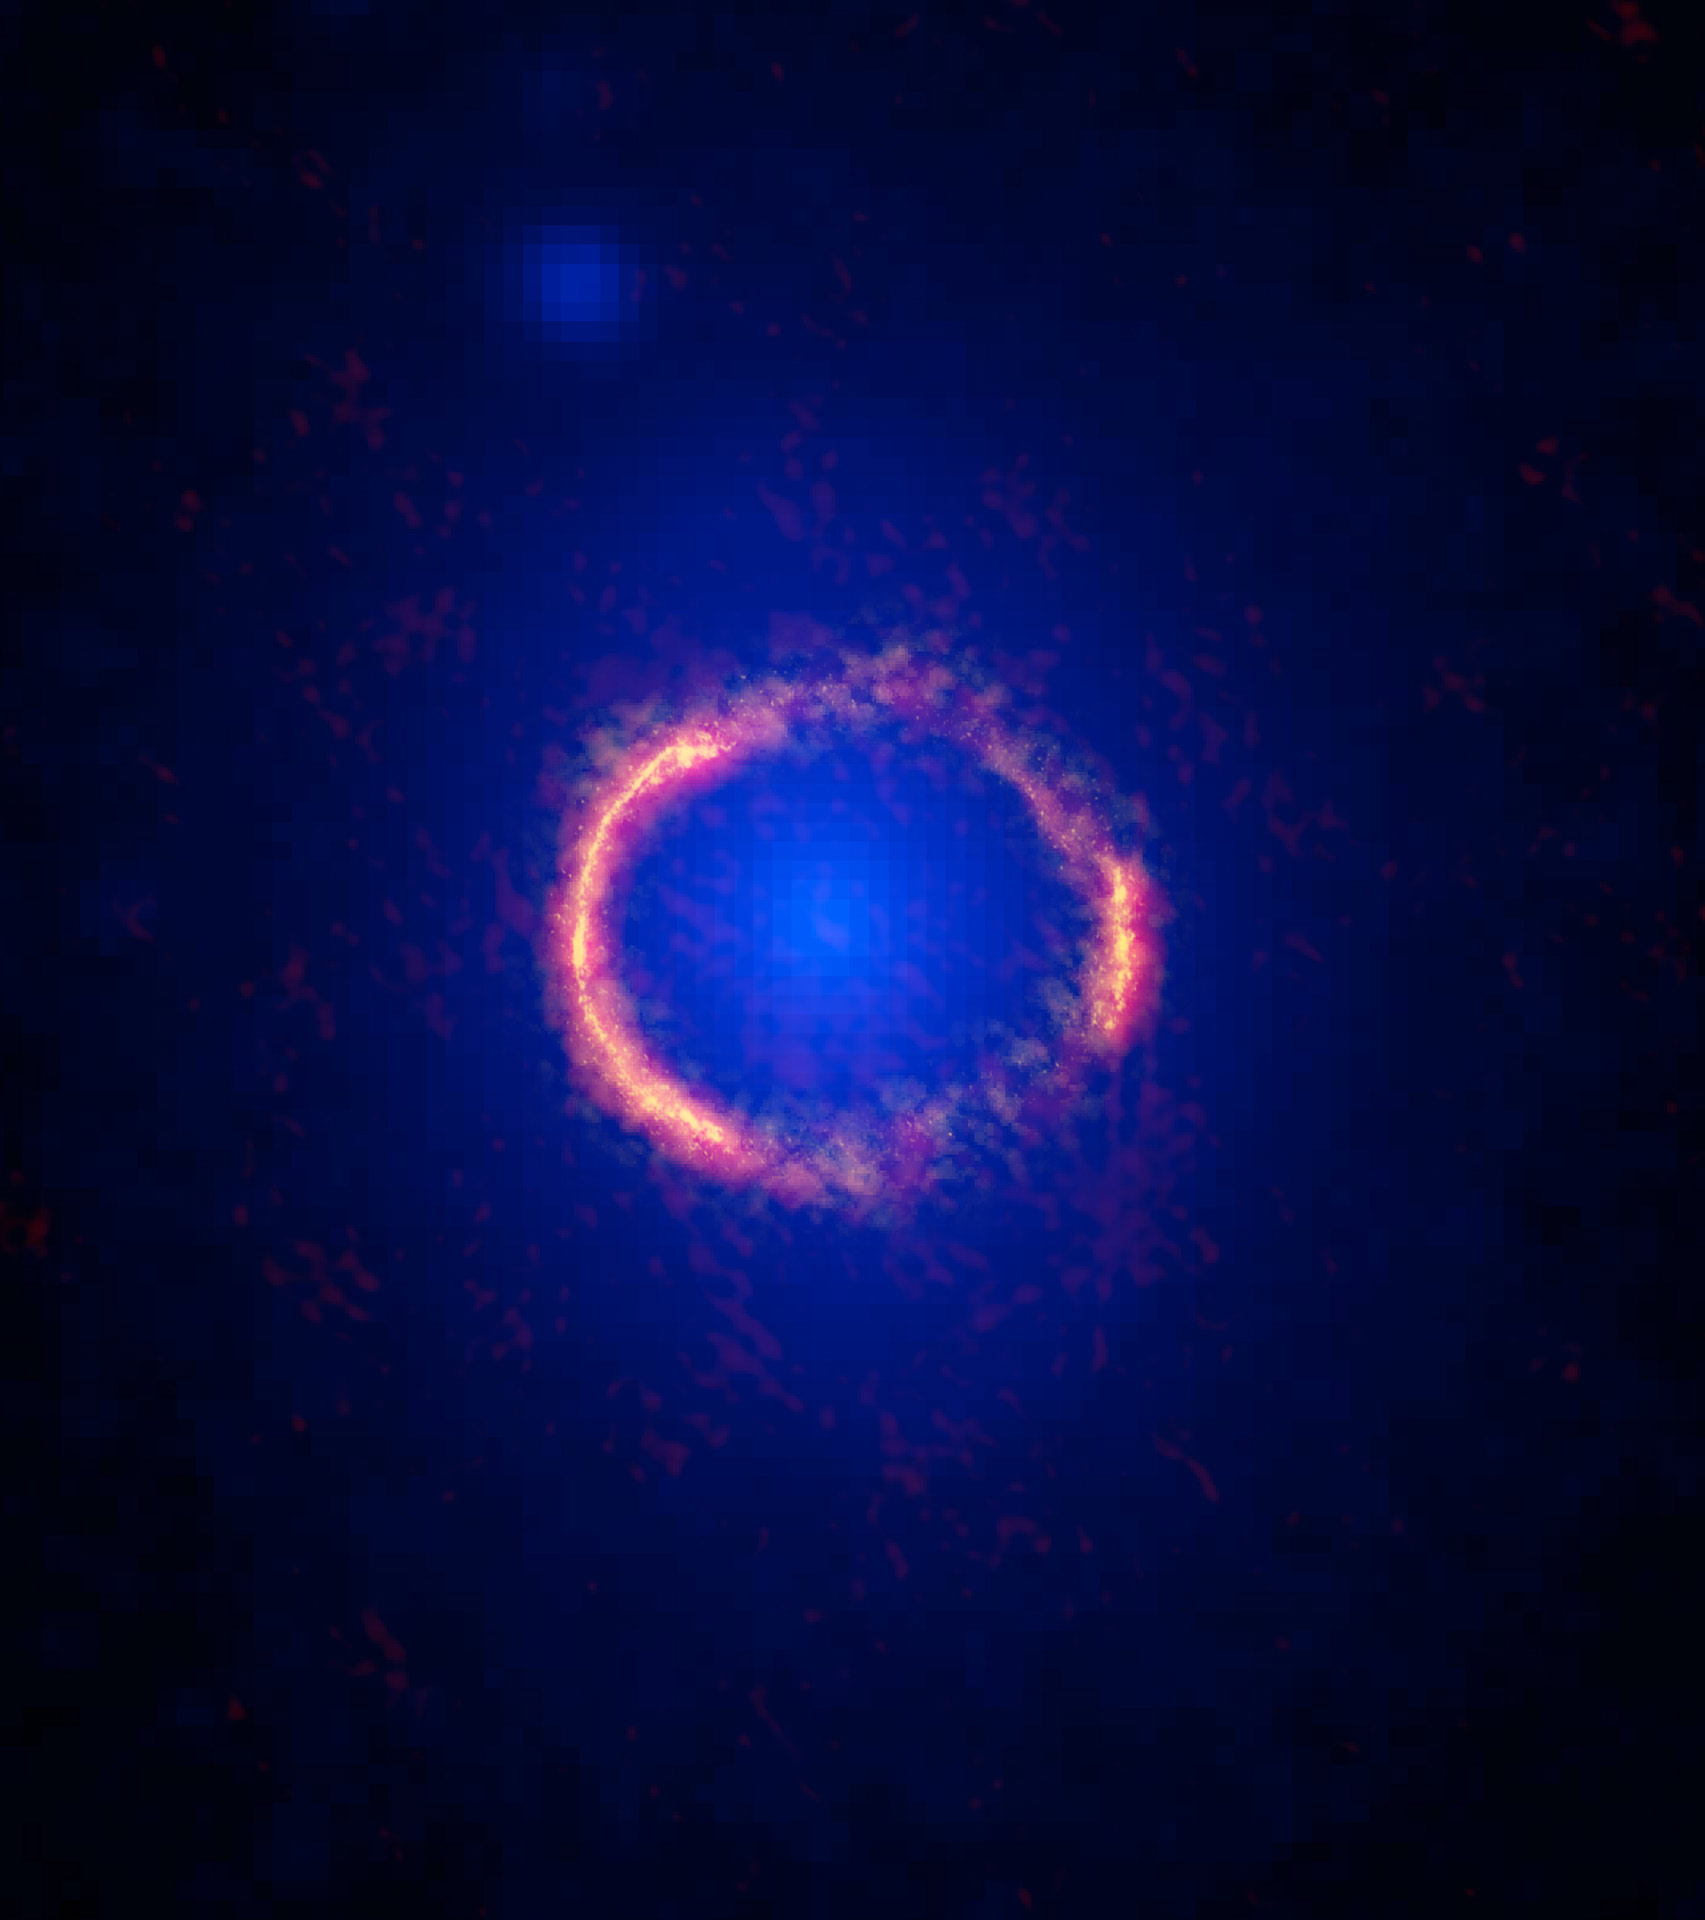

ALMA Sees Einstein Ring in Stunning Image of Lensed Galaxy

ALMA/Hubble composite image of the gravitationally lensed galaxy SDP.81. The bright orange central region of the ring (ALMA's highest resolution observation ever) reveals the glowing dust in this distant galaxy. The surrounding lower-resolution portions of the ring trace the millimeter wavelength light emitted by carbon monoxide. The diffuse blue element at the center of the ring is from the intervening lensing galaxy, as seen with the Hubble Space Telescope.

Credit: ALMA (NRAO/ESO/NAOJ); B. Saxton NRAO/AUI/NSF; NASA/ESA Hubble, T. Hunter (NRAO)